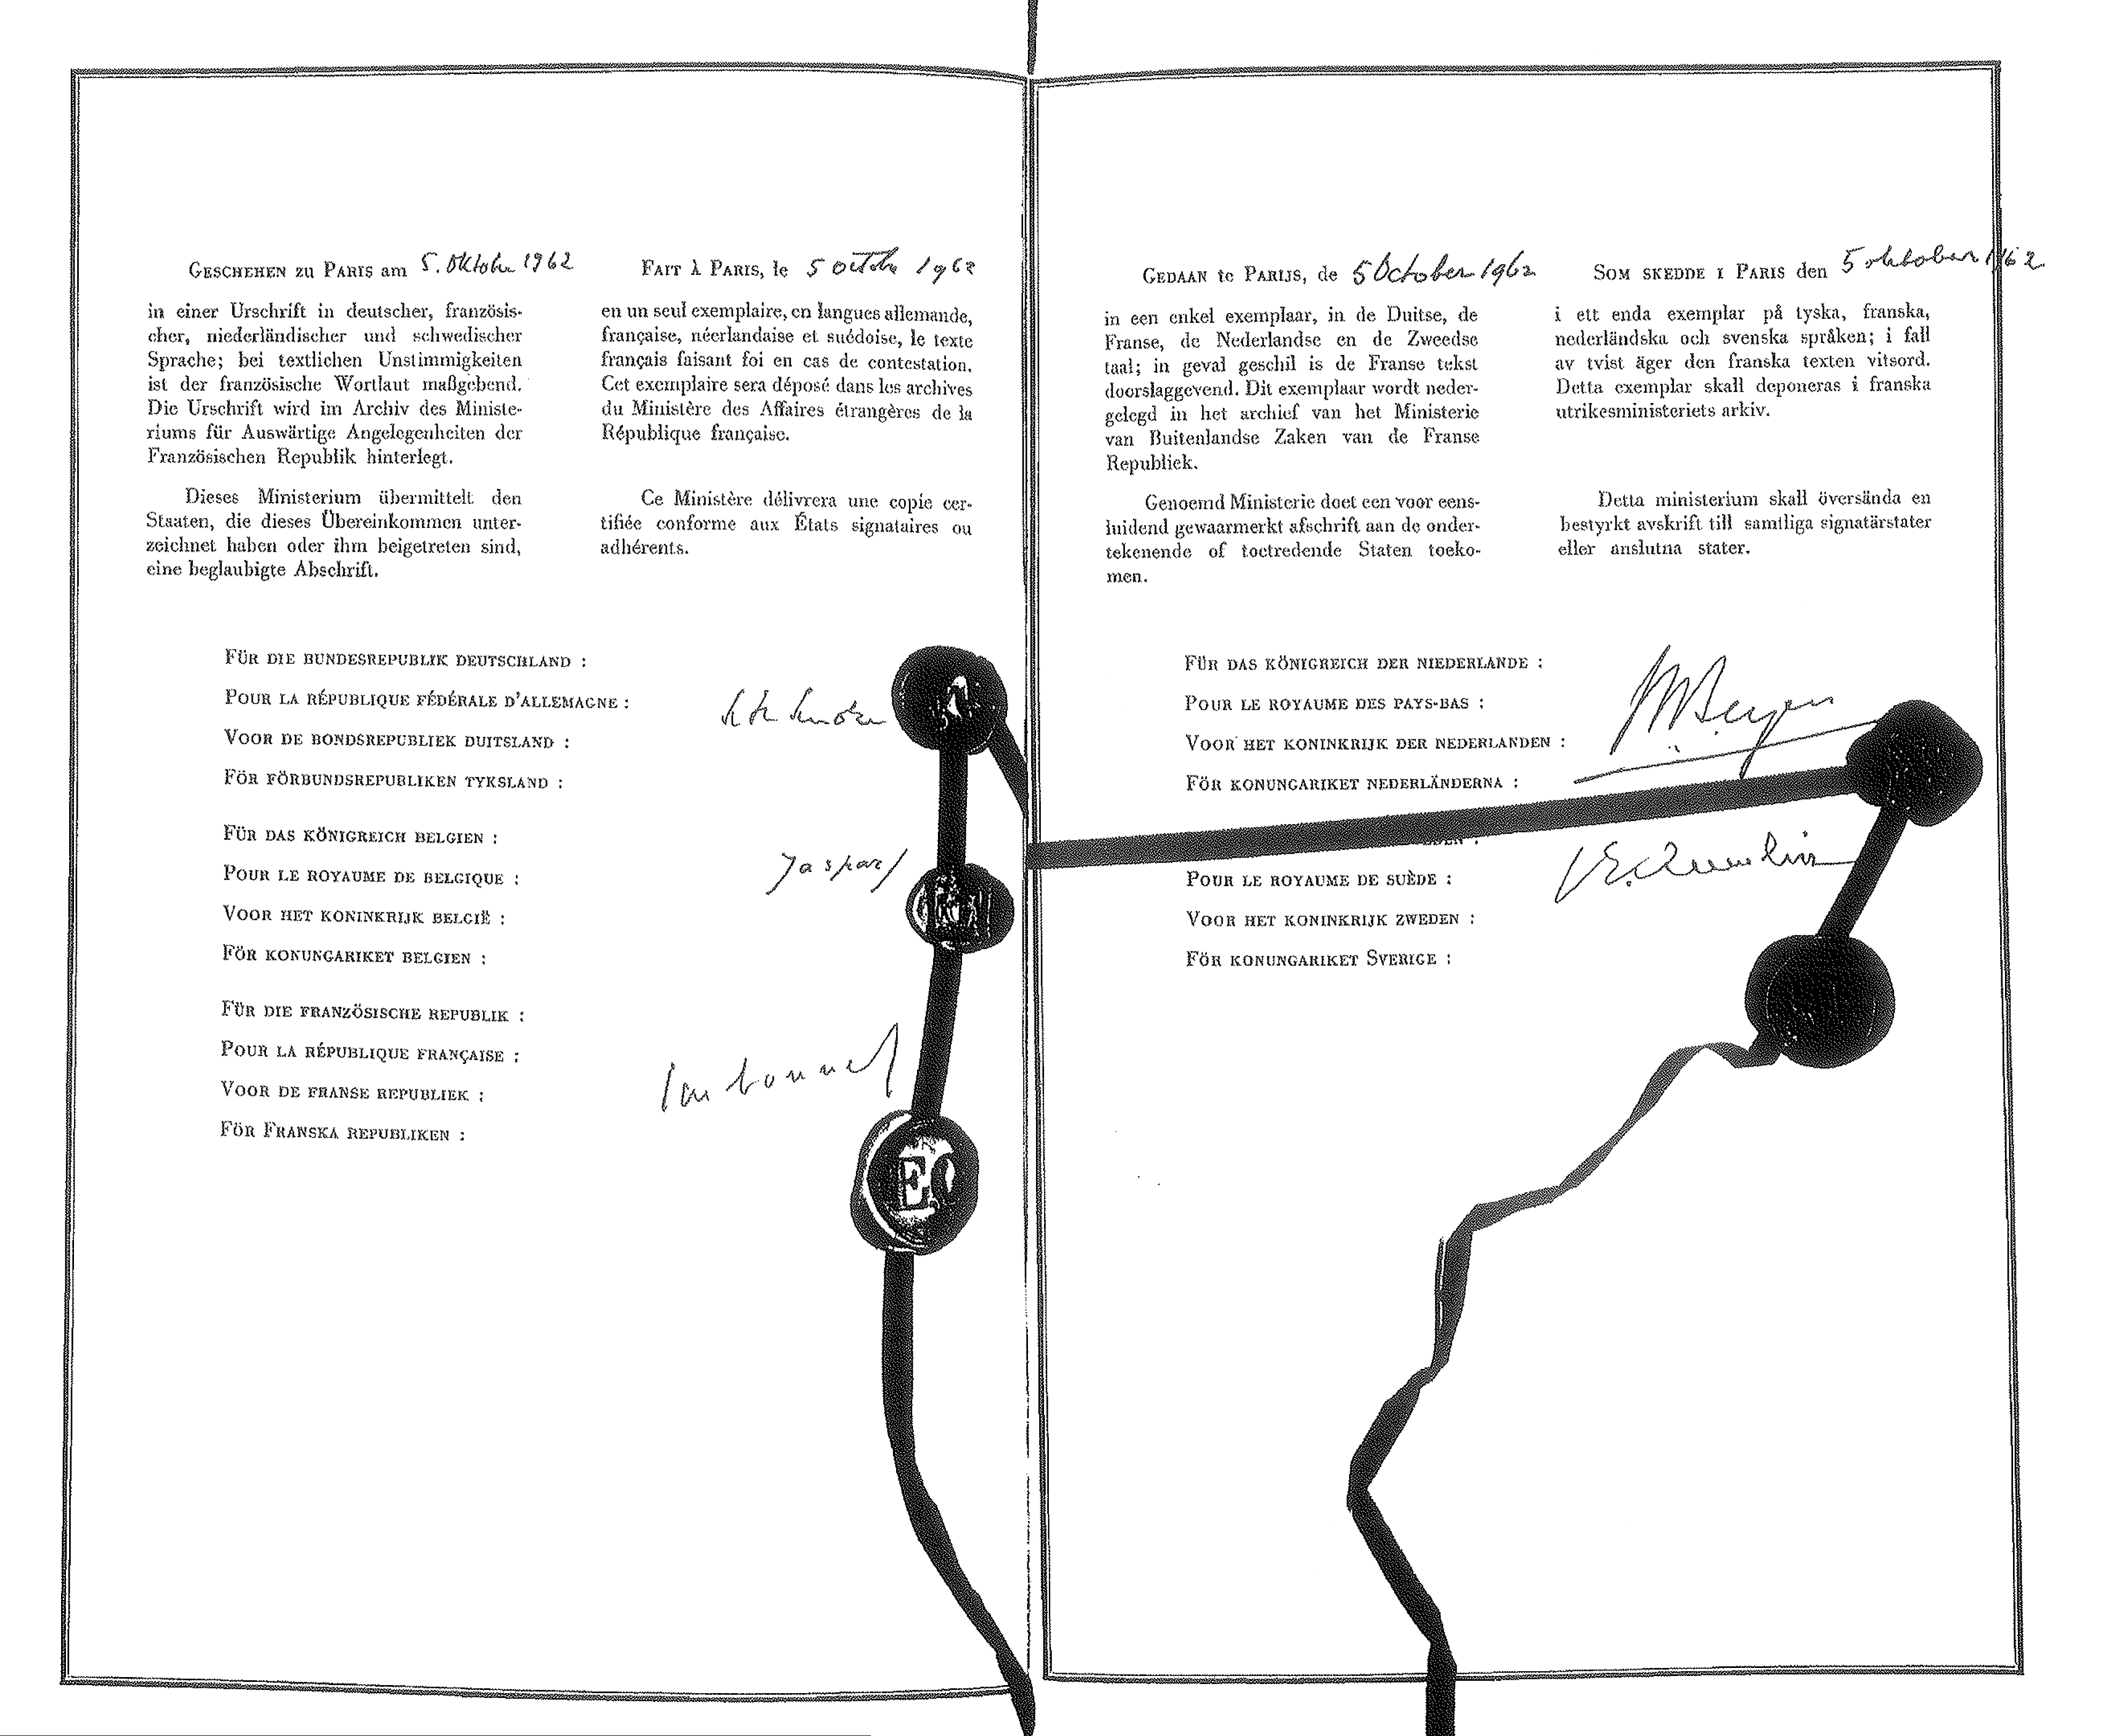

Final convention paper

On 5 October 1962, Founding Members Belgium, France, Germany, the Netherlands and Sweden signed the ESO Convention in Paris. Their signatures represented a formal commitment to establish the European Organisation for Astronomical Research in the Southern Hemisphere, today commonly referred to as the European Southern Observatory.

Credit: ESO